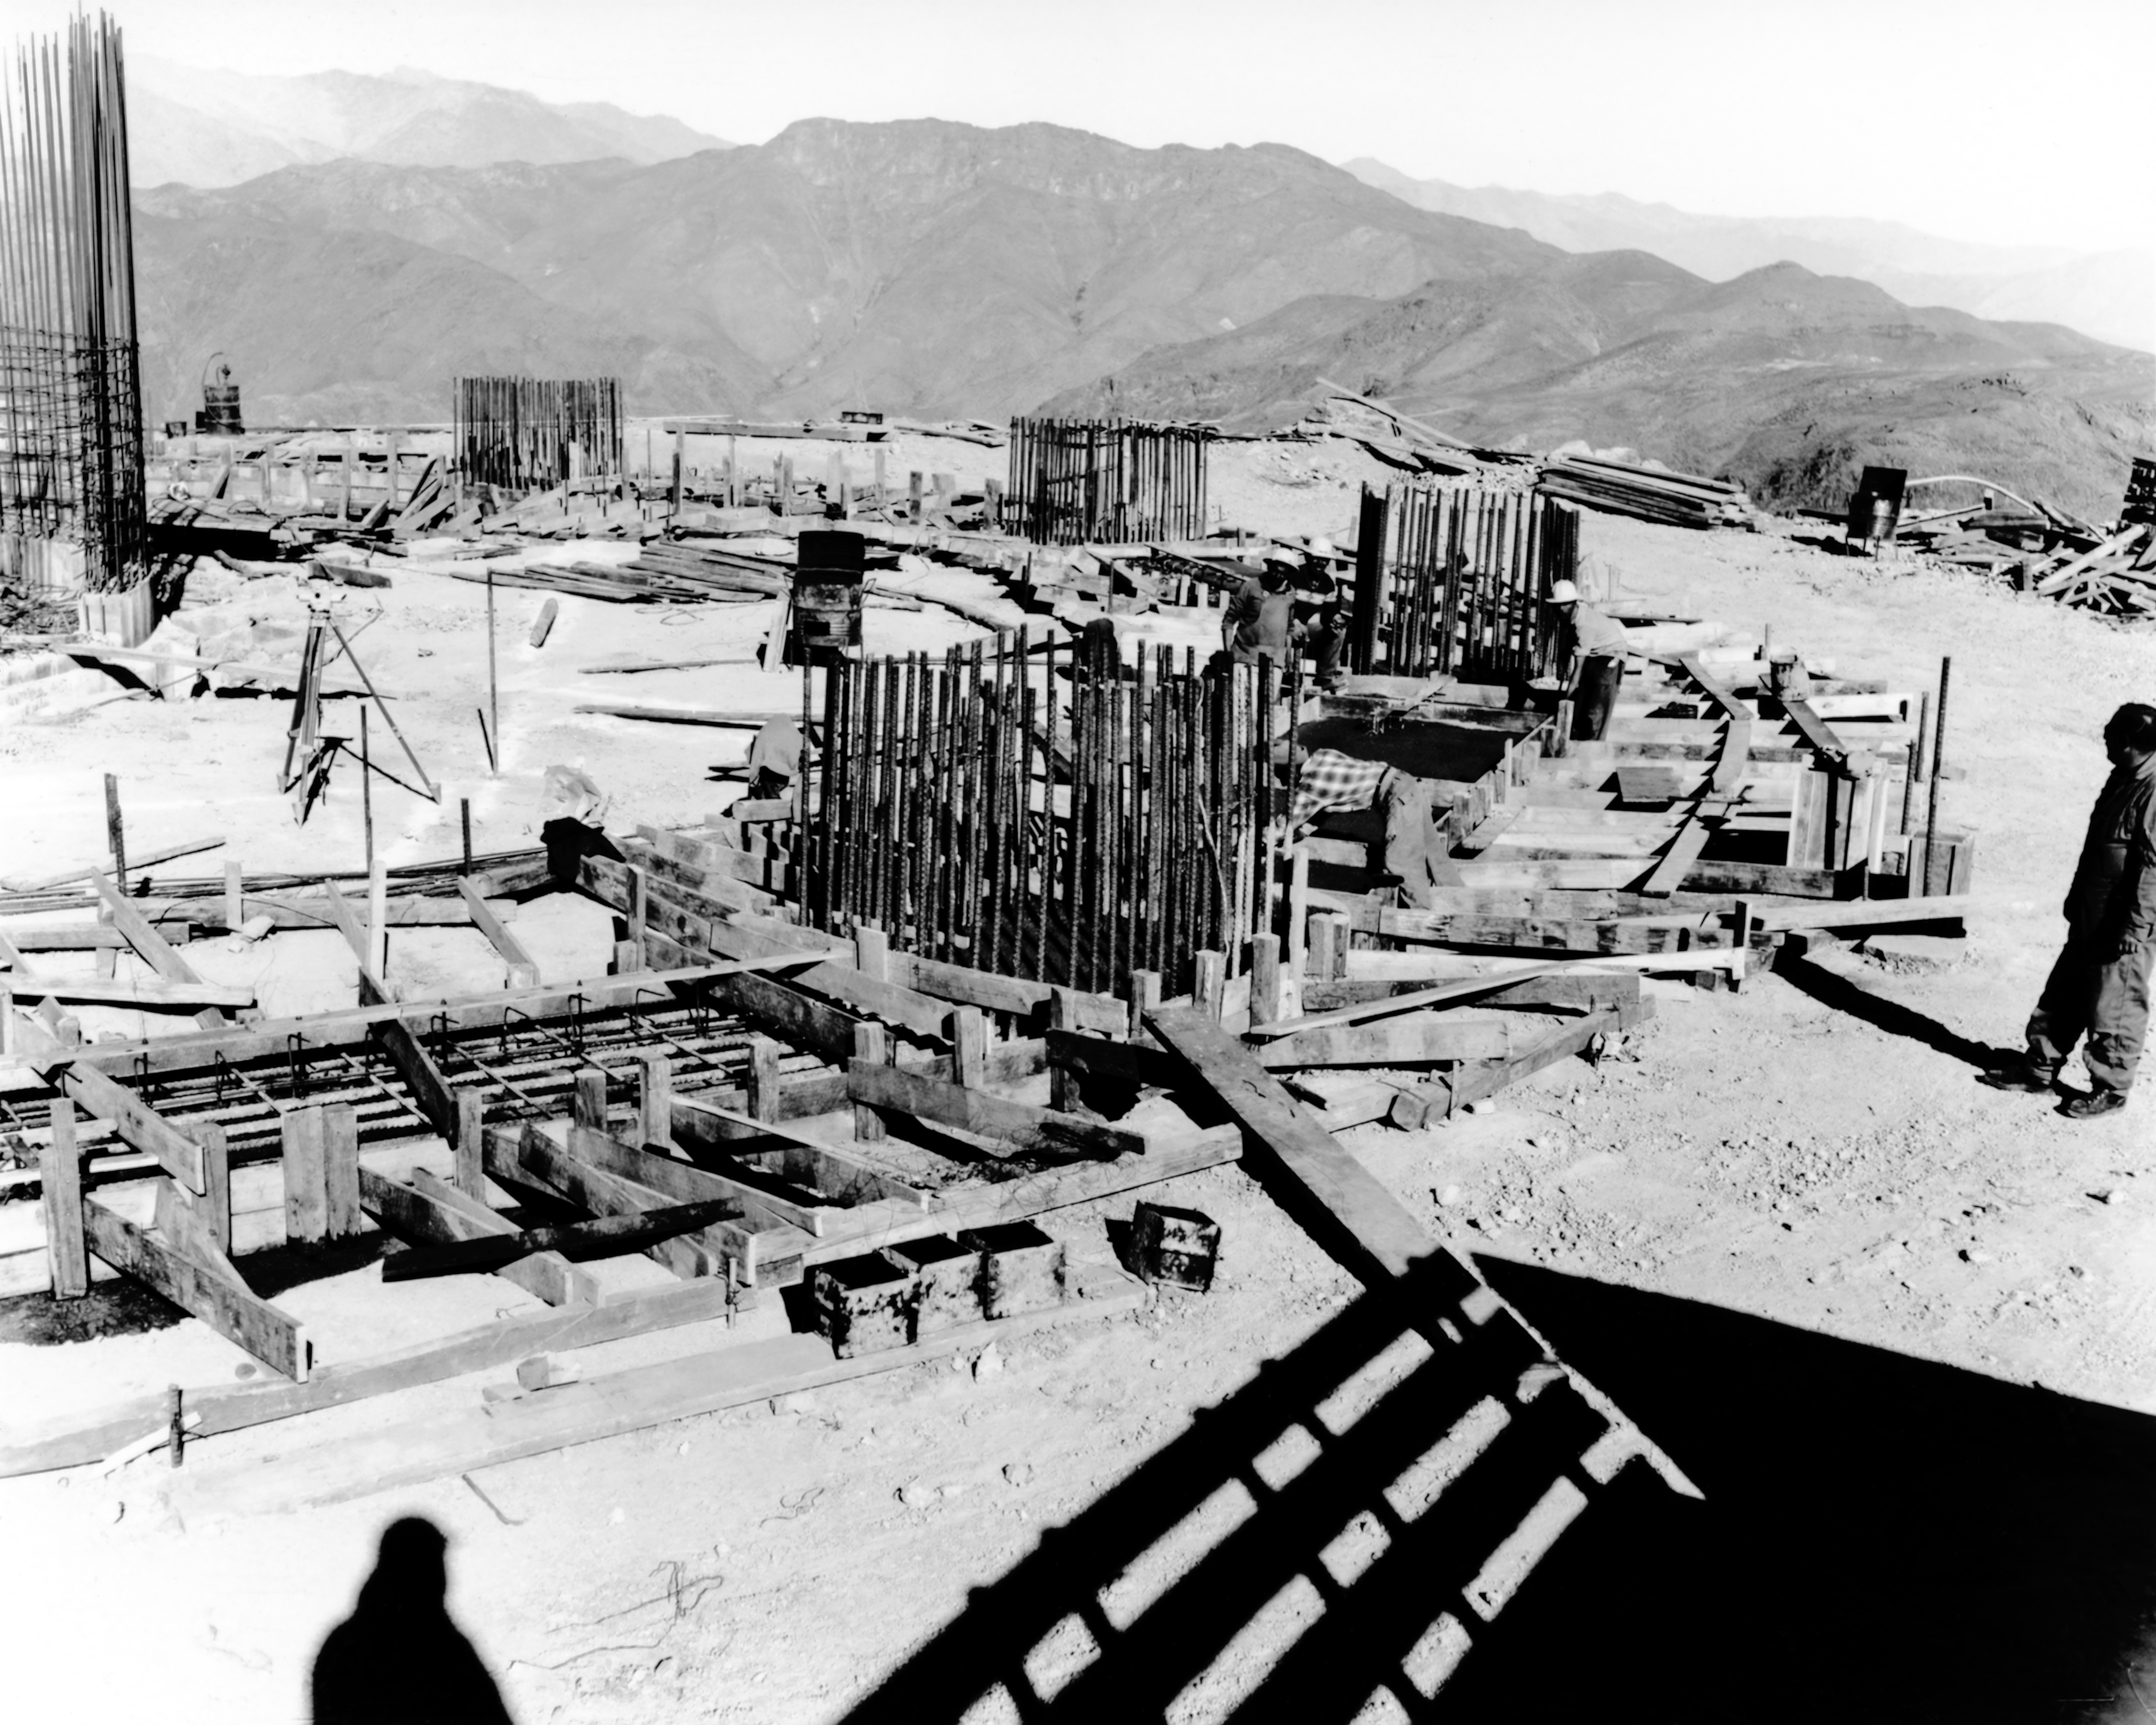

CTIO History - Construction on Víctor M. Blanco 4-meter Telescope

A historical photo of the construction of the Víctor M. Blanco 4-meter Telescope at Cerro Tololo Inter-American Observatory (CTIO), a Program of NSF NOIRLab, in Chile.

This image is part of NSF NOIRLab’s historical archives.

Credit: CTIO/NOIRLab/NSF/AURA/R. González